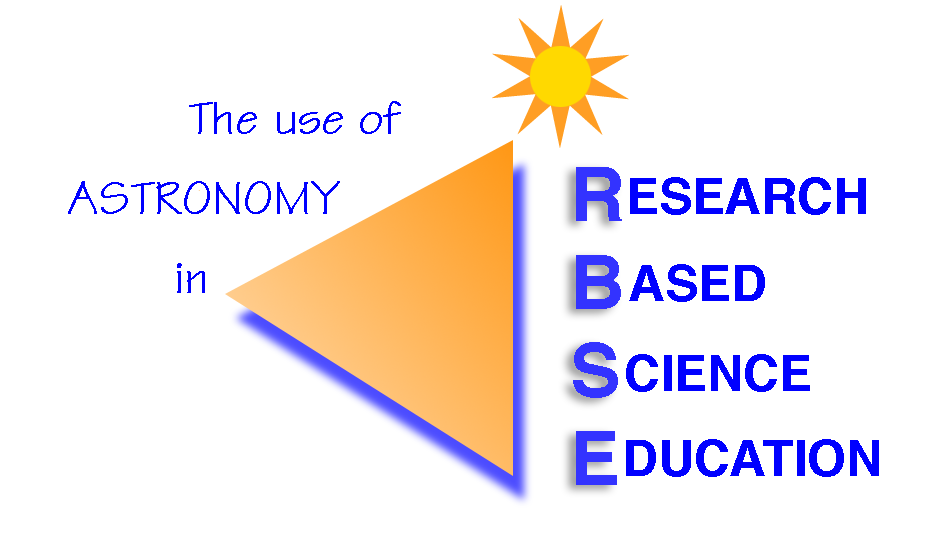

RBSE

operated by NOAO, provides opportunities for middle and high school students to learn astronomy and inquiry-based skills through participation in actual research.

Credit: AURA/NOAO/National Science Foundation